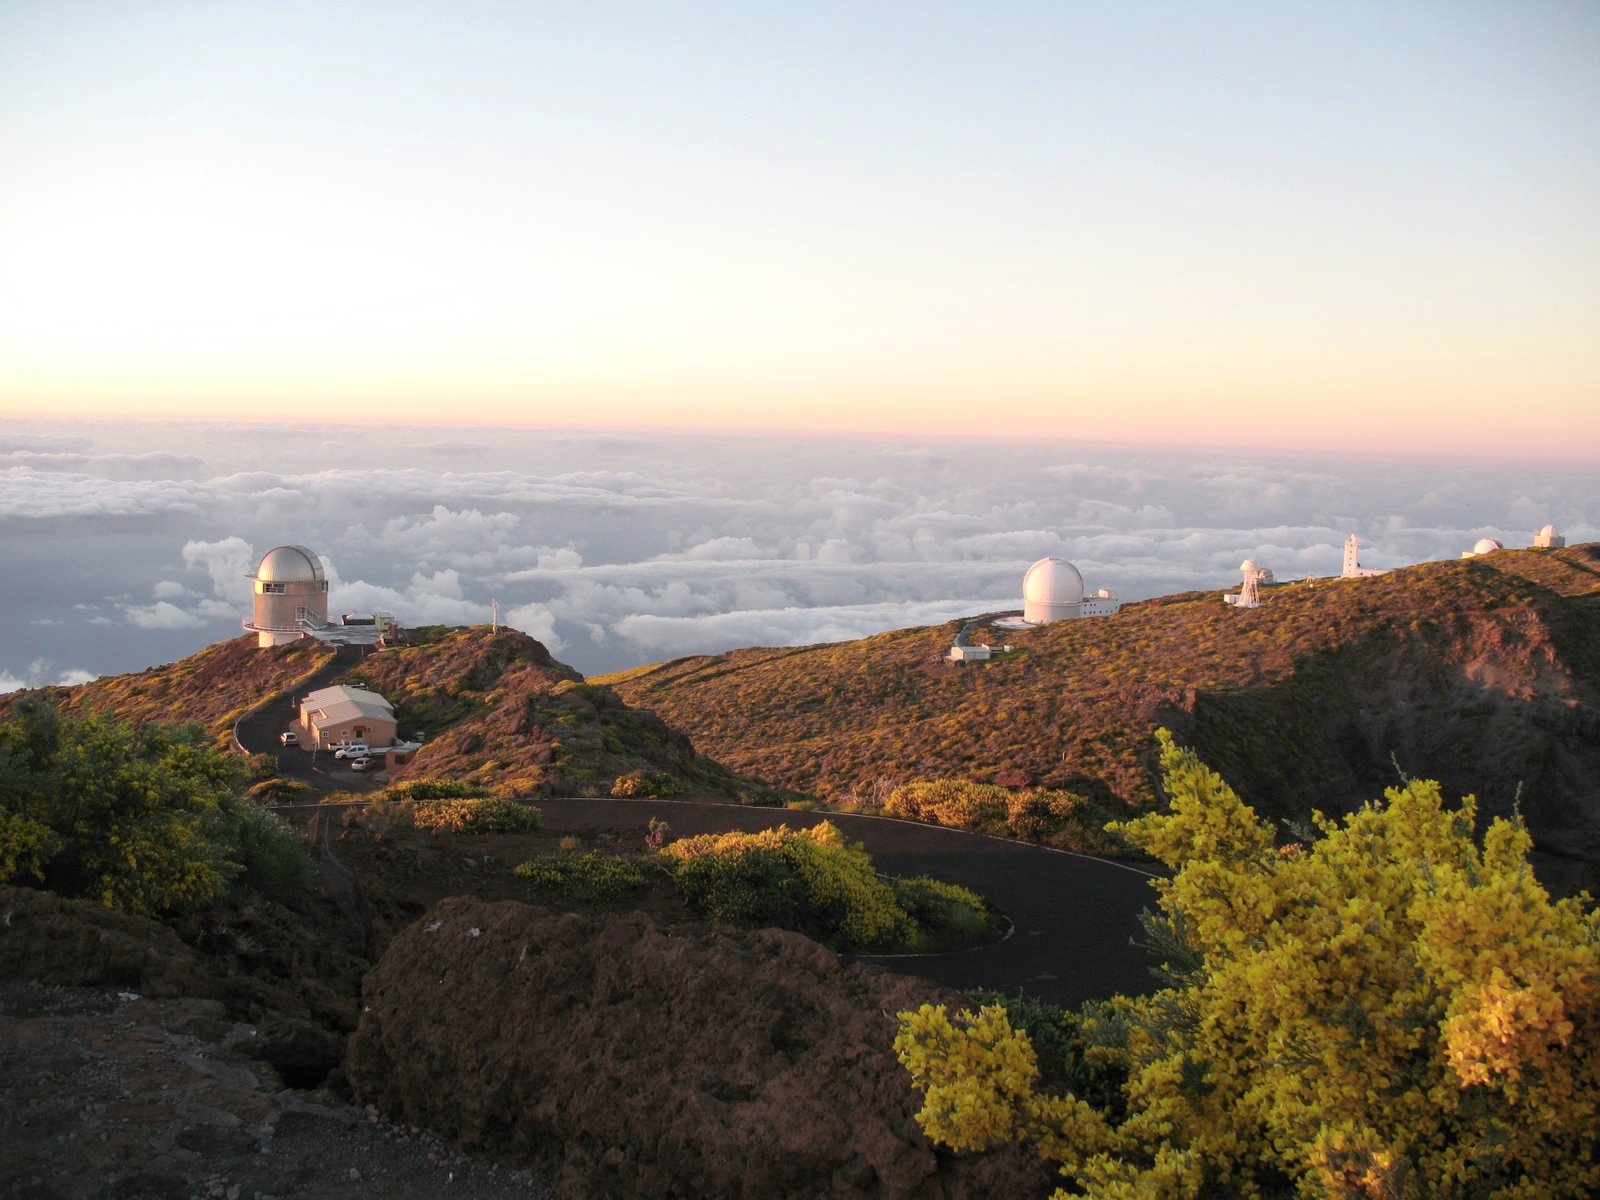

Roque de los Muchachos Observatory at La Palma

Sunset view of the “Roque de los Muchachos” Observatory, located at an elevation of 2400 metres in the Canary island of La Palma, Spain. The “Roque de los Muchachos” peak was included in the final short list of candidate sites to host the ELT. In this picture, on the left, the 2.56-metre Nordic Optical Telescope (NOT).

Credit: ESO/R. Hook